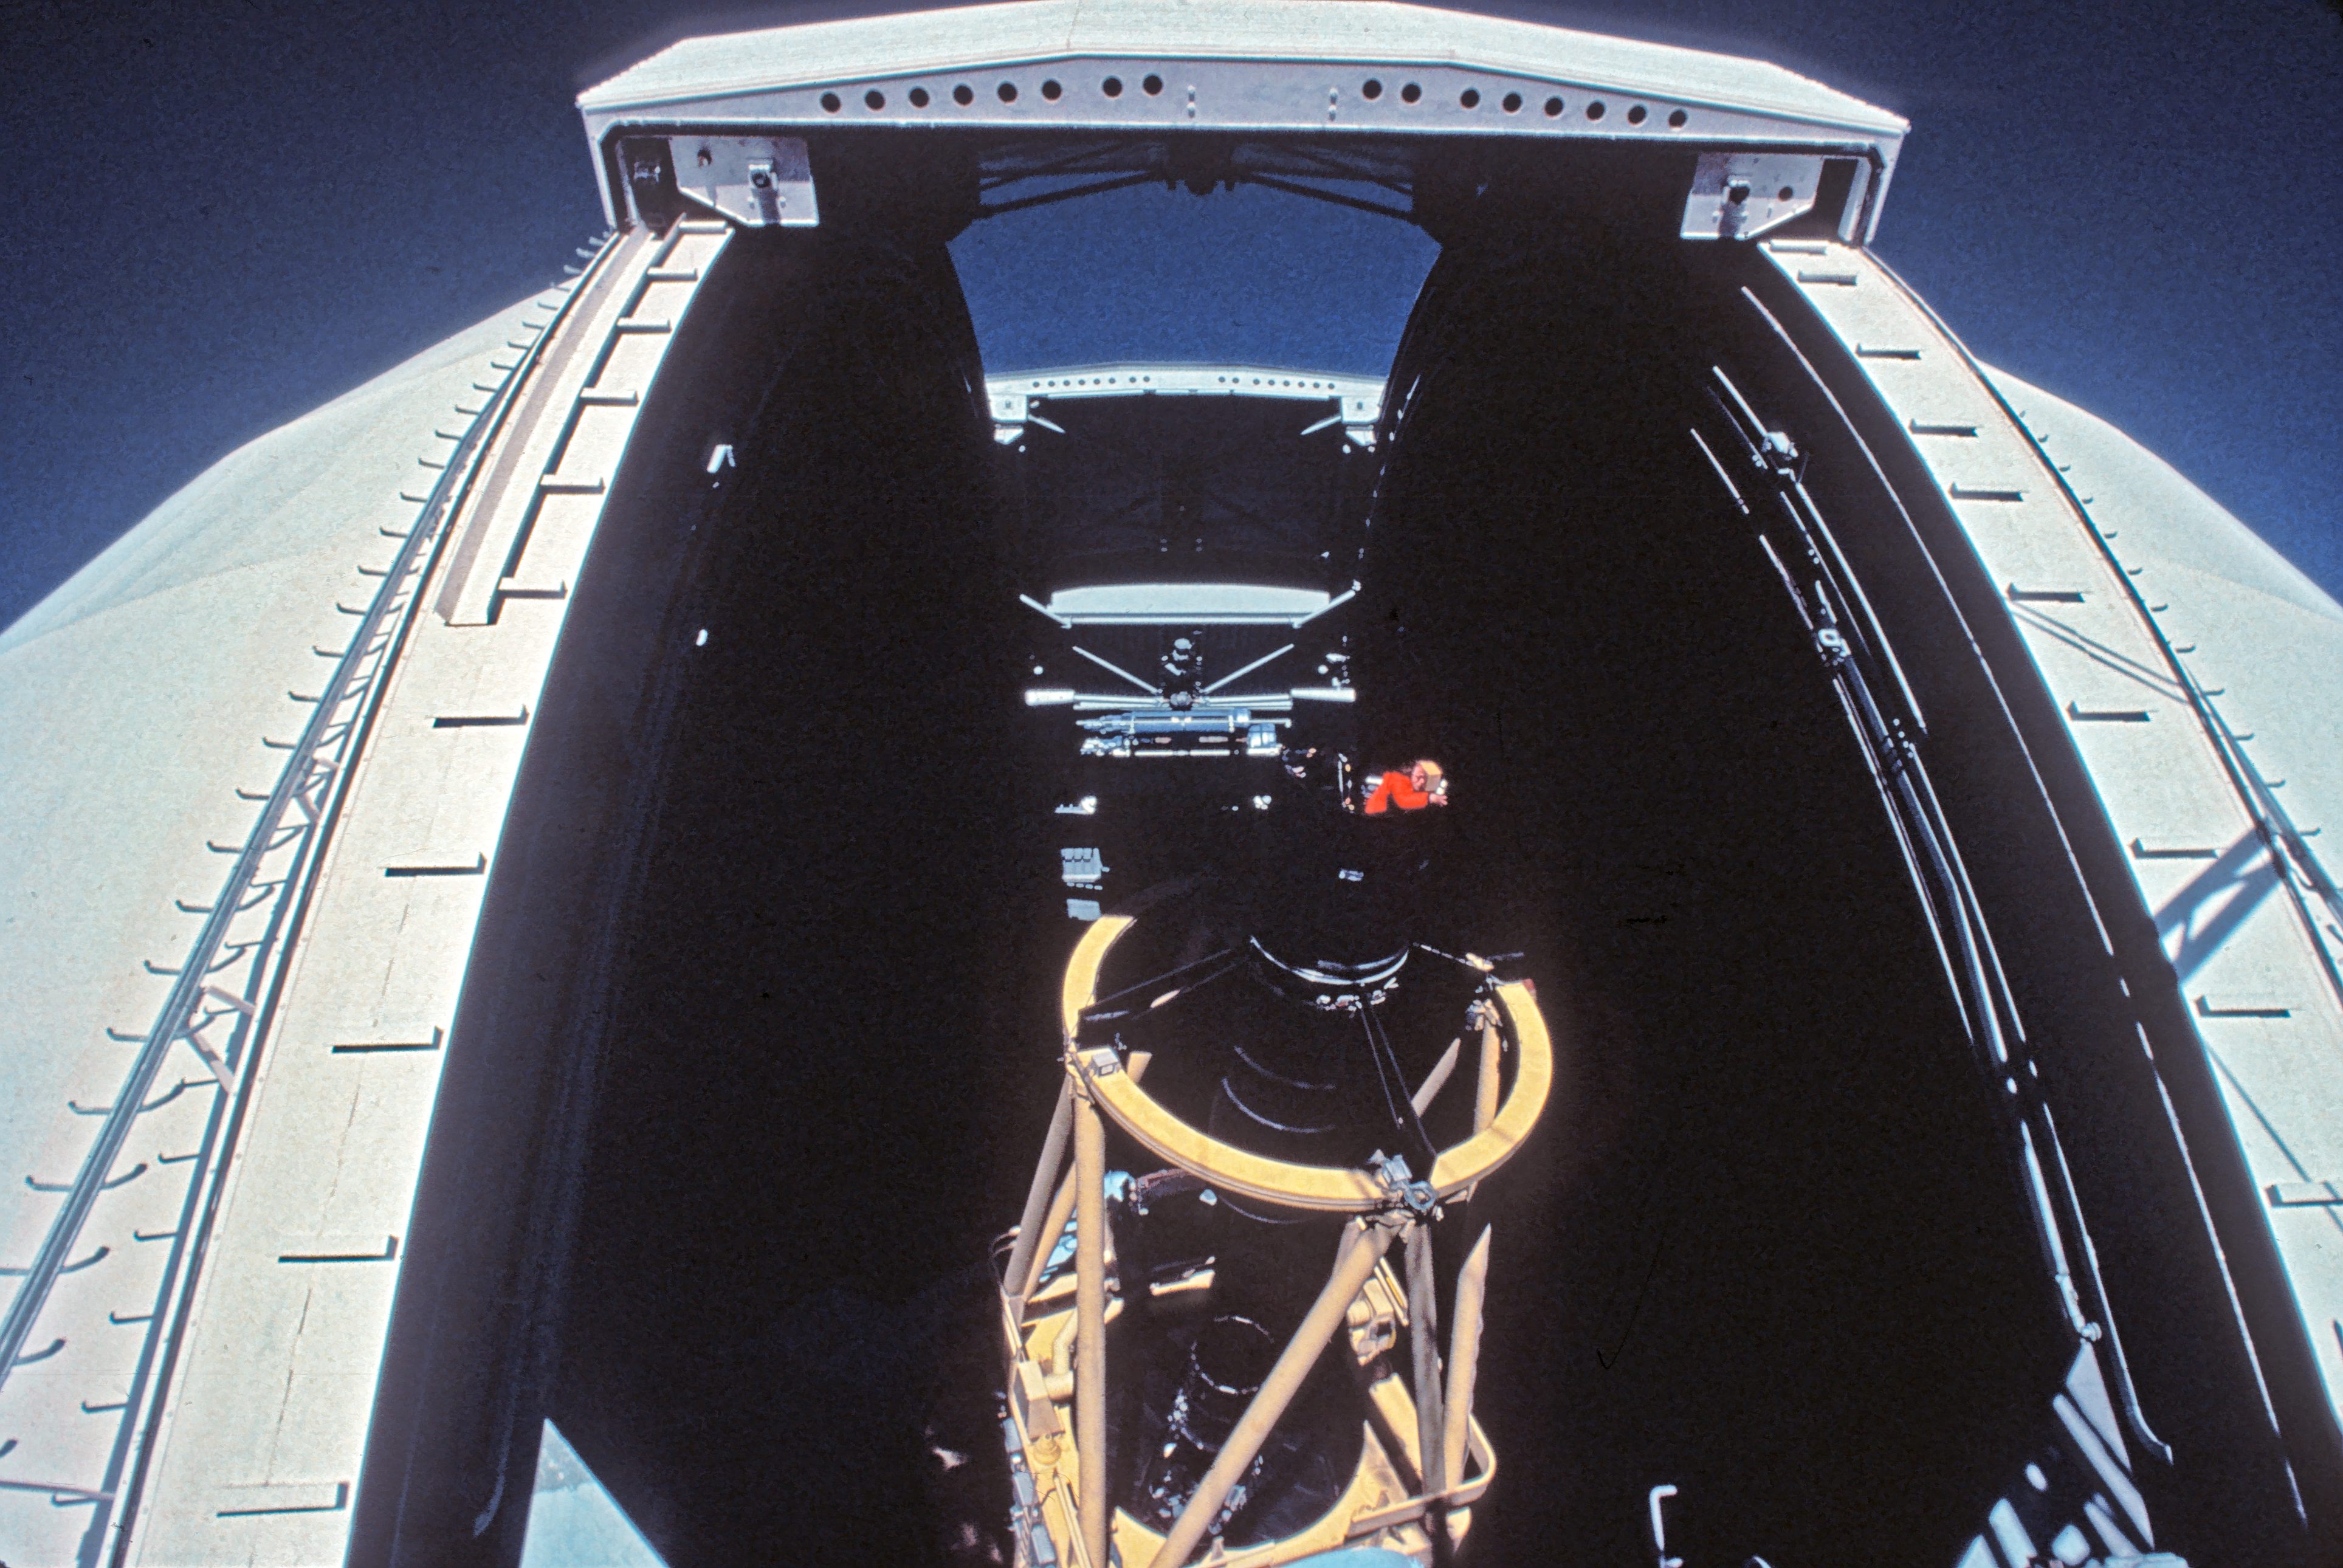

ESO 3.6-metre telescope from the CAT

Astronomer in the observer's seat above the M2 of the ESO 3.6-metre telescope, taken from the CAT.

Credit: ESO/J.Launois/Black Star